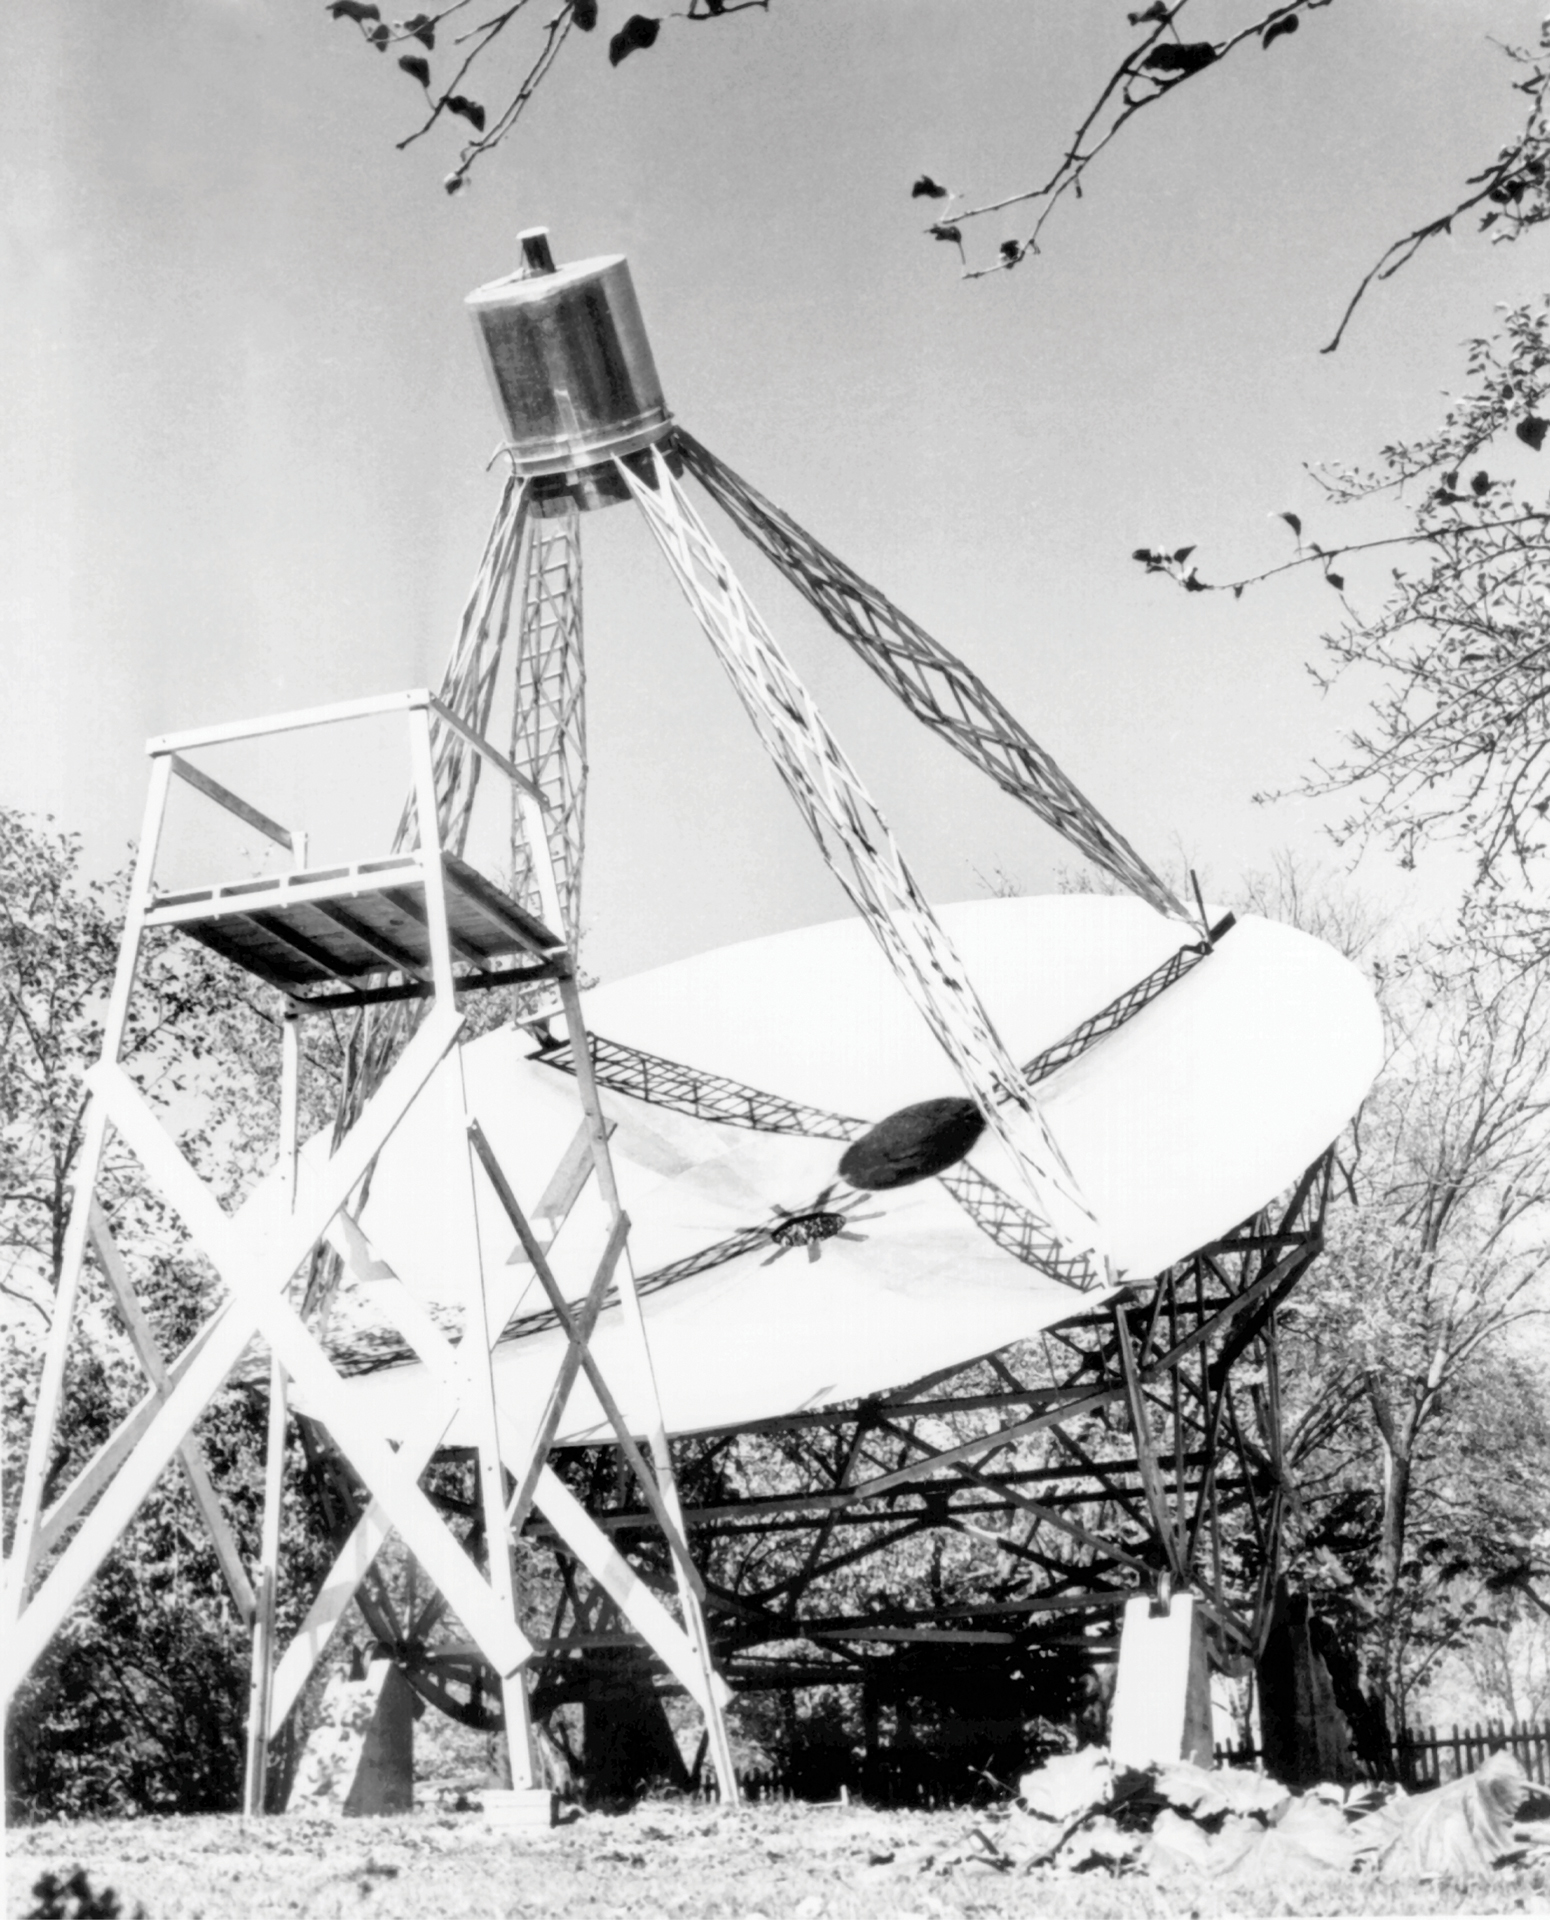

Grote Reber's First Radio Telescope

In a side yard of his mother's house in Wheaton, Illinois, a 26-year old engineer named Grote Reber built the first dish antenna radio telescope in 1937. He used wooden rafters, galvanized sheet metal, and spare parts from a Ford Model T truck. With this 31-foot diameter telescope, Reber mapped the radio structure of our Galaxy, discovered bright sources of radio waves outside our Galaxy, and made the observations that would later help physicists discover non-thermal radiation.

Credit: NRAO/AUI/NSF